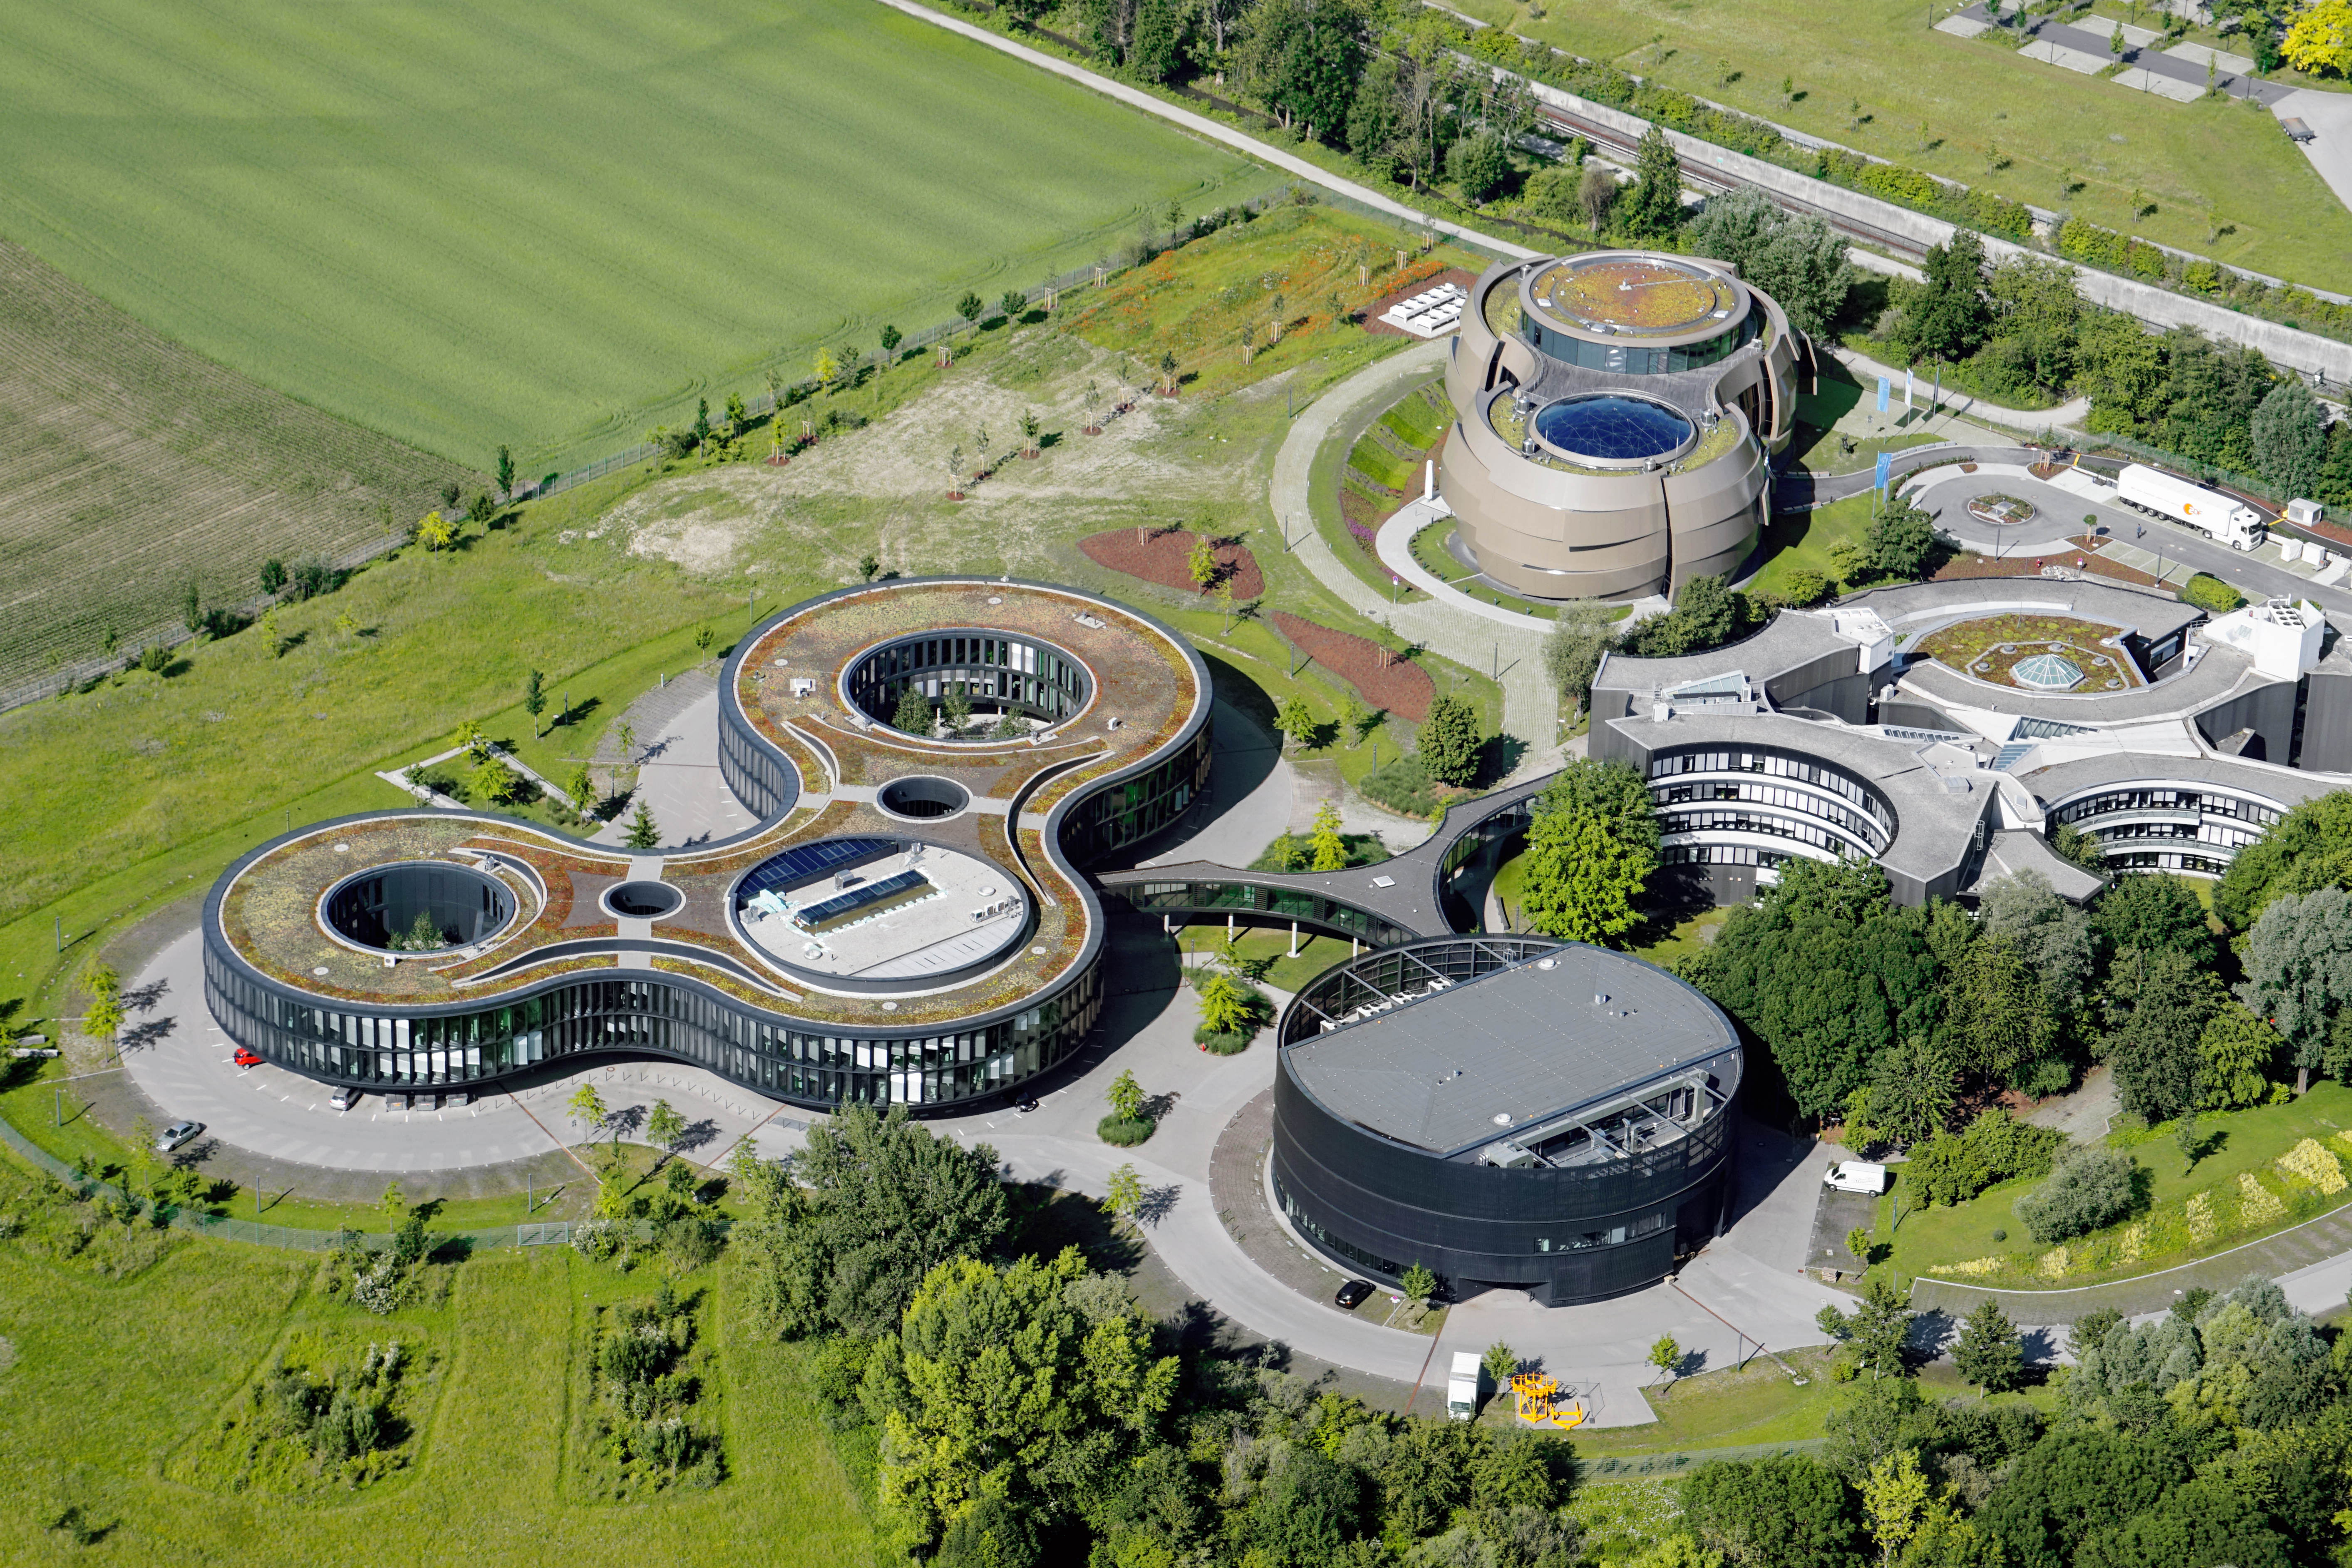

A hub of science in Garching

Aerial photo of the ESO Headquarters in Garching, Germany.

Credit: E. Graf (graf-flugplatz.de)/ESO